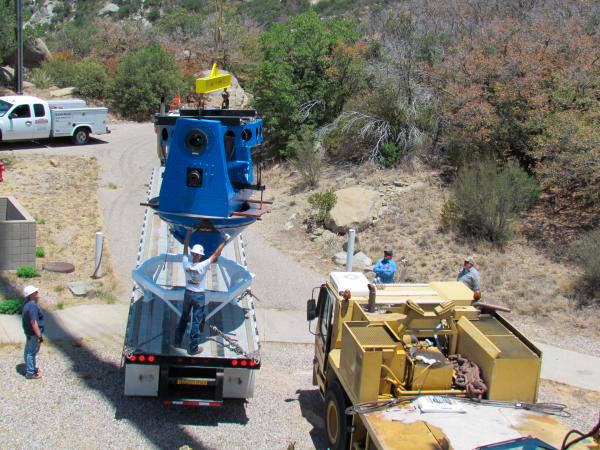

Moving Calibration Telescope to NOAO in Tucson

Calibration Telescope (formerly Calypso Telescope) arrives at its interim home at NOAO in Tucson.

Credit: Rubin Observatory/NSF/AURA